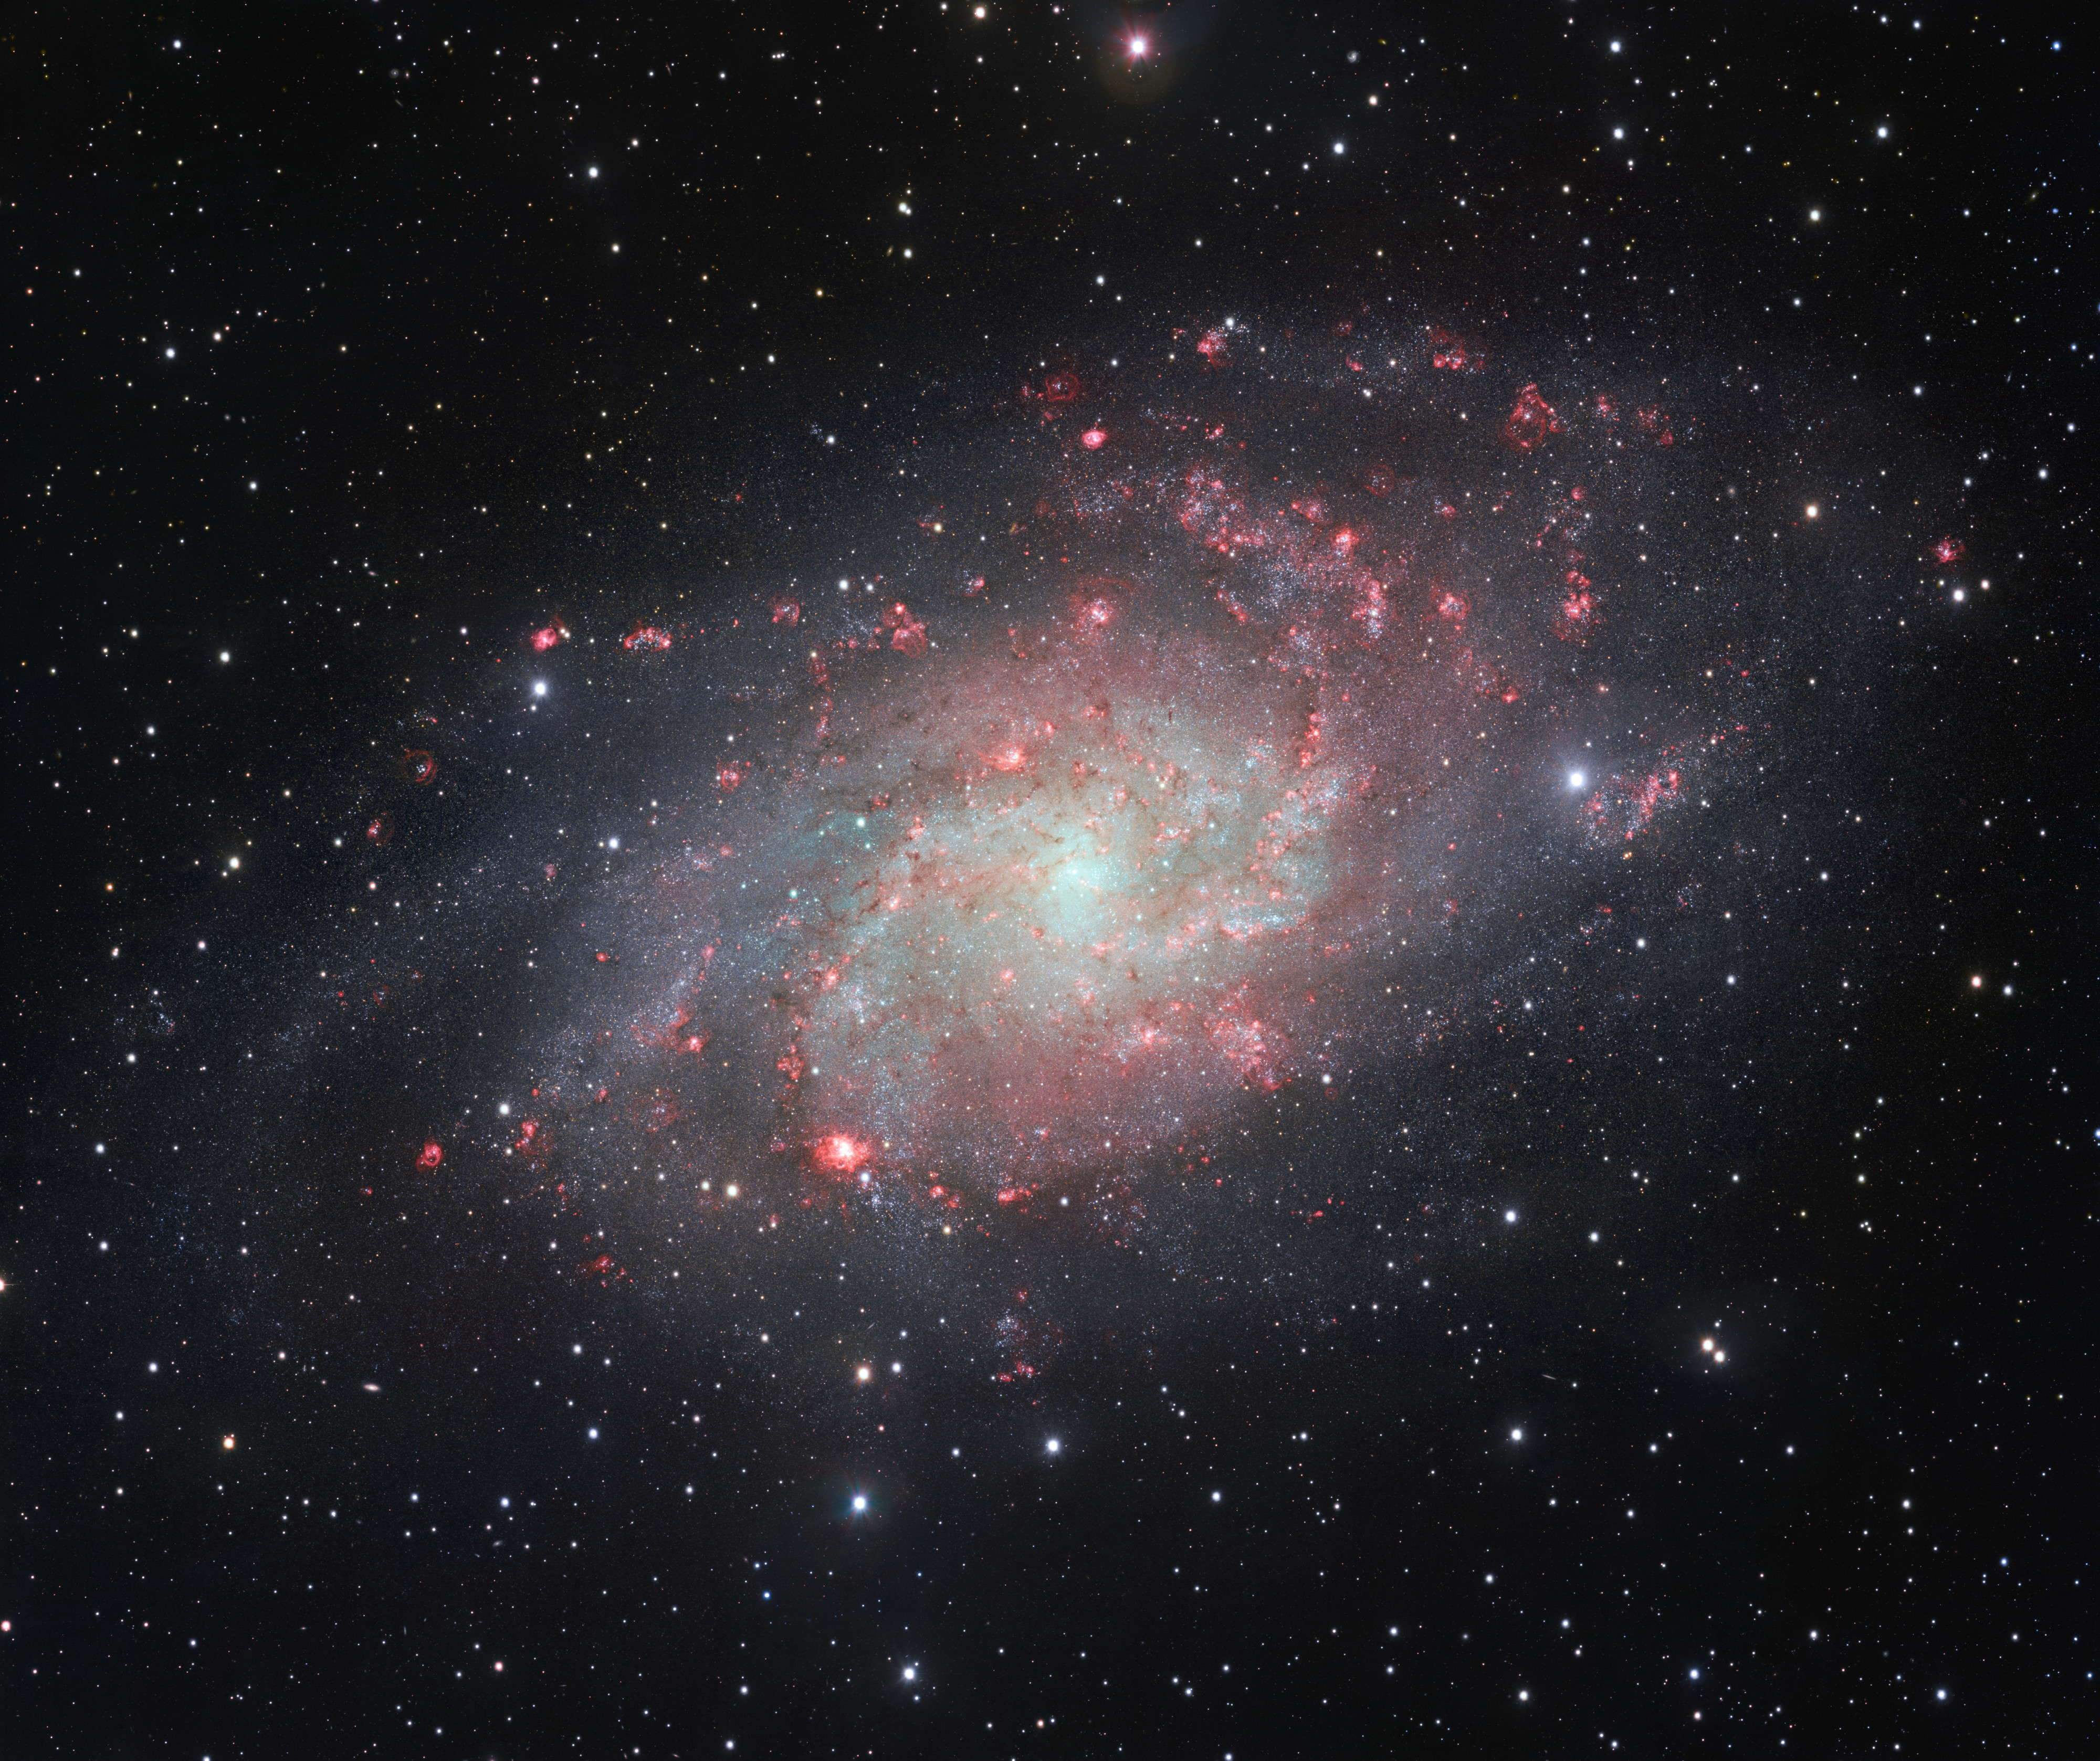

VST snaps a very detailed view of the Triangulum Galaxy

The VLT Survey Telescope (VST) at ESO’s Paranal Observatory in Chile has captured this beautifully detailed image of the galaxy Messier 33, often called the Triangulum Galaxy. This nearby spiral, the second closest large galaxy to our own galaxy, the Milky Way, is packed with bright star clusters, and clouds of gas and dust. This picture is amongst the most detailed wide-field views of this object ever taken and shows the many glowing red gas clouds in the spiral arms with particular clarity.

Credit: ESO